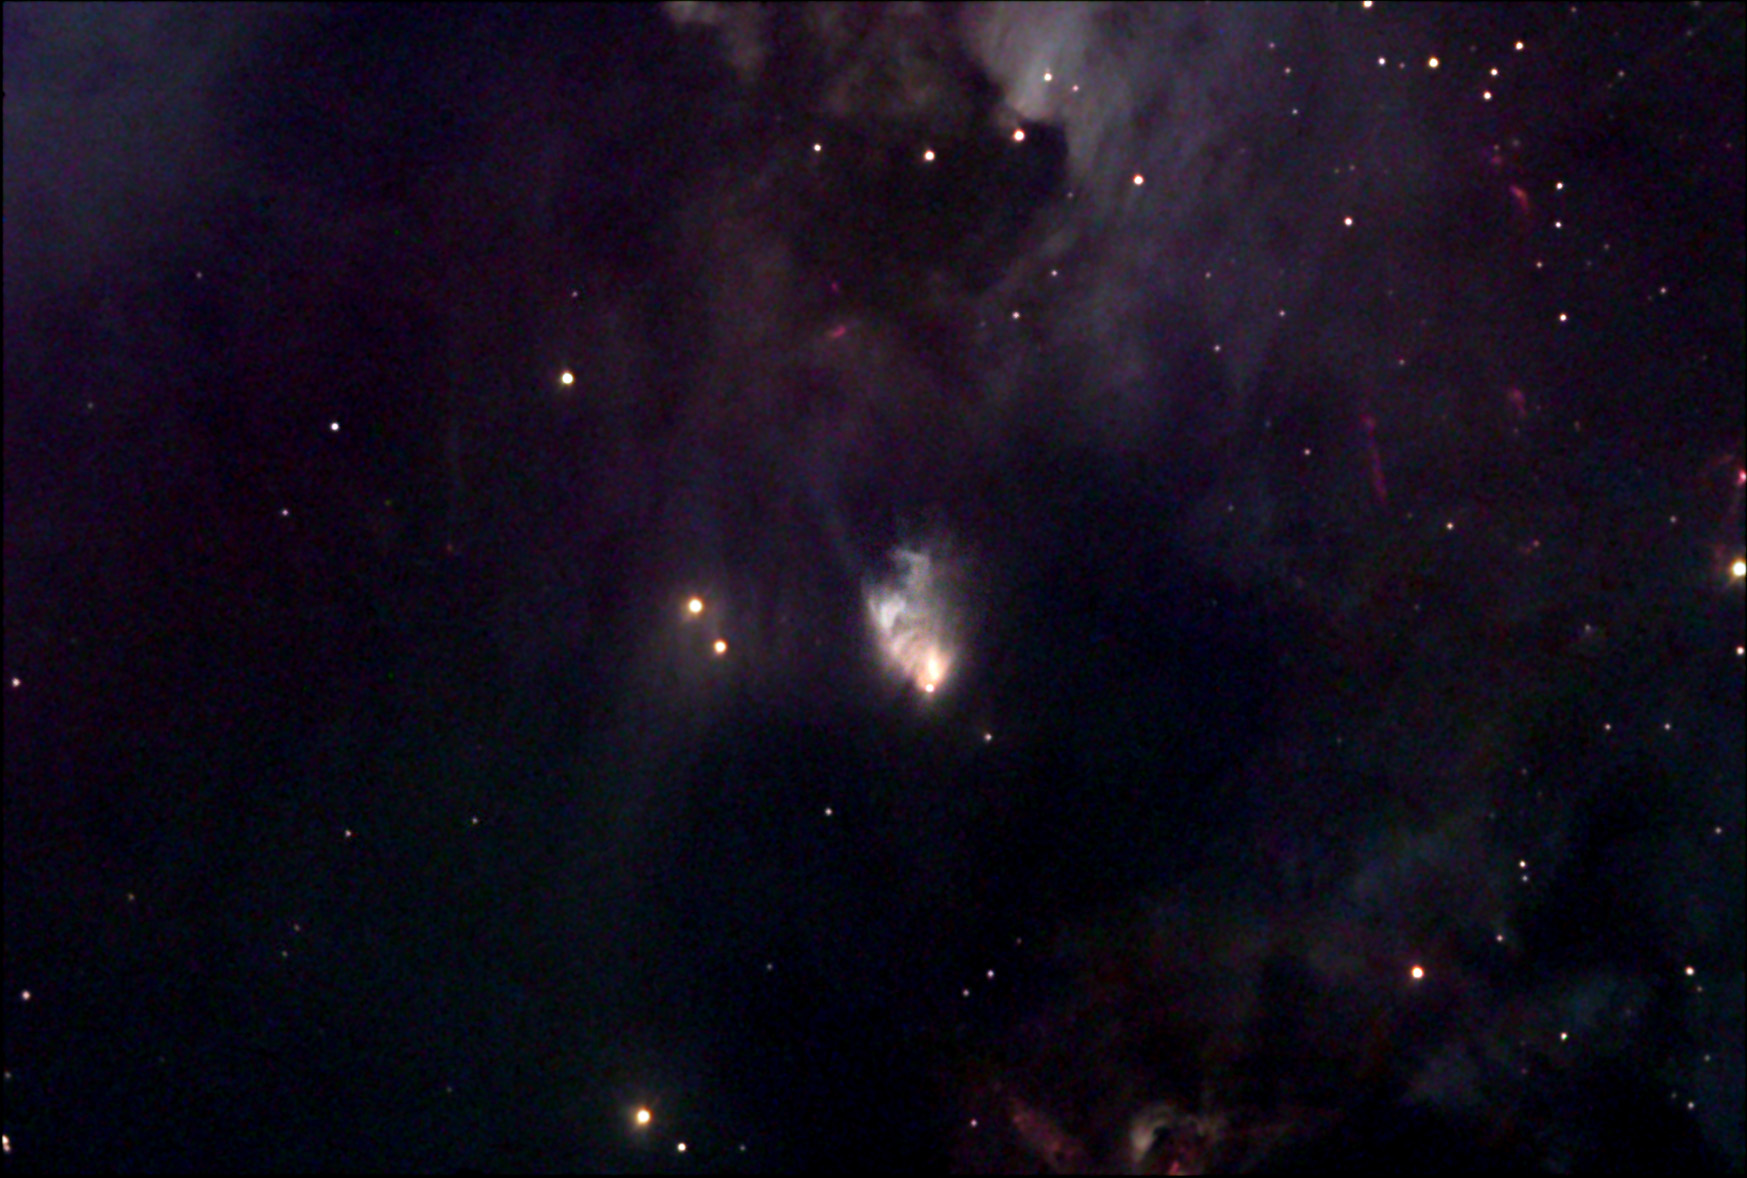

McNeilʼs Nebula

Only recently discovered by amateur astronomer Julian W. McNeil II, this peculiar looking object is currently classified as a cometary-type reflection nebula. The newborn nebula was found while processing a wide field image of the M78 region which was taken from McNeil's suburban backyard using a 3-inch refractor. Images taken of the area before September of 2003 show absolutely no signs of the nebula nor its ruddy illuminating star, which can be seen near the object's southern apex. Preliminary research by Bo Reipurth (Univ. of Hawaii) reveals that the nebula was created when the deeply imbedded fetal star previously catalogued as IRAS 05436-0007 erupted and went into outburst. The young star's sudden increase in brightness consequently resulted in the surrounding cocoon of gas and dust becoming illuminated, much like a lighthouse would light up a foggy harbor. To actually capture such an eruption of a pre-main sequence star so early in it's evolution is an extremely rare occurrence. Often regarded as FU Orionis or EX Lupii type events, these sudden outbursts represent a very illusive stage through which most stars are thought to pass as they make final adjustments with their surroundings before settling down and becoming stable objects much like our very own Sun. -Jay McNeil

This image was taken as part of Advanced Observing Program (AOP) program at Kitt Peak Visitor Center during 2014.

Credit: KPNO/NOIRLab/NSF/AURA/Adam Block